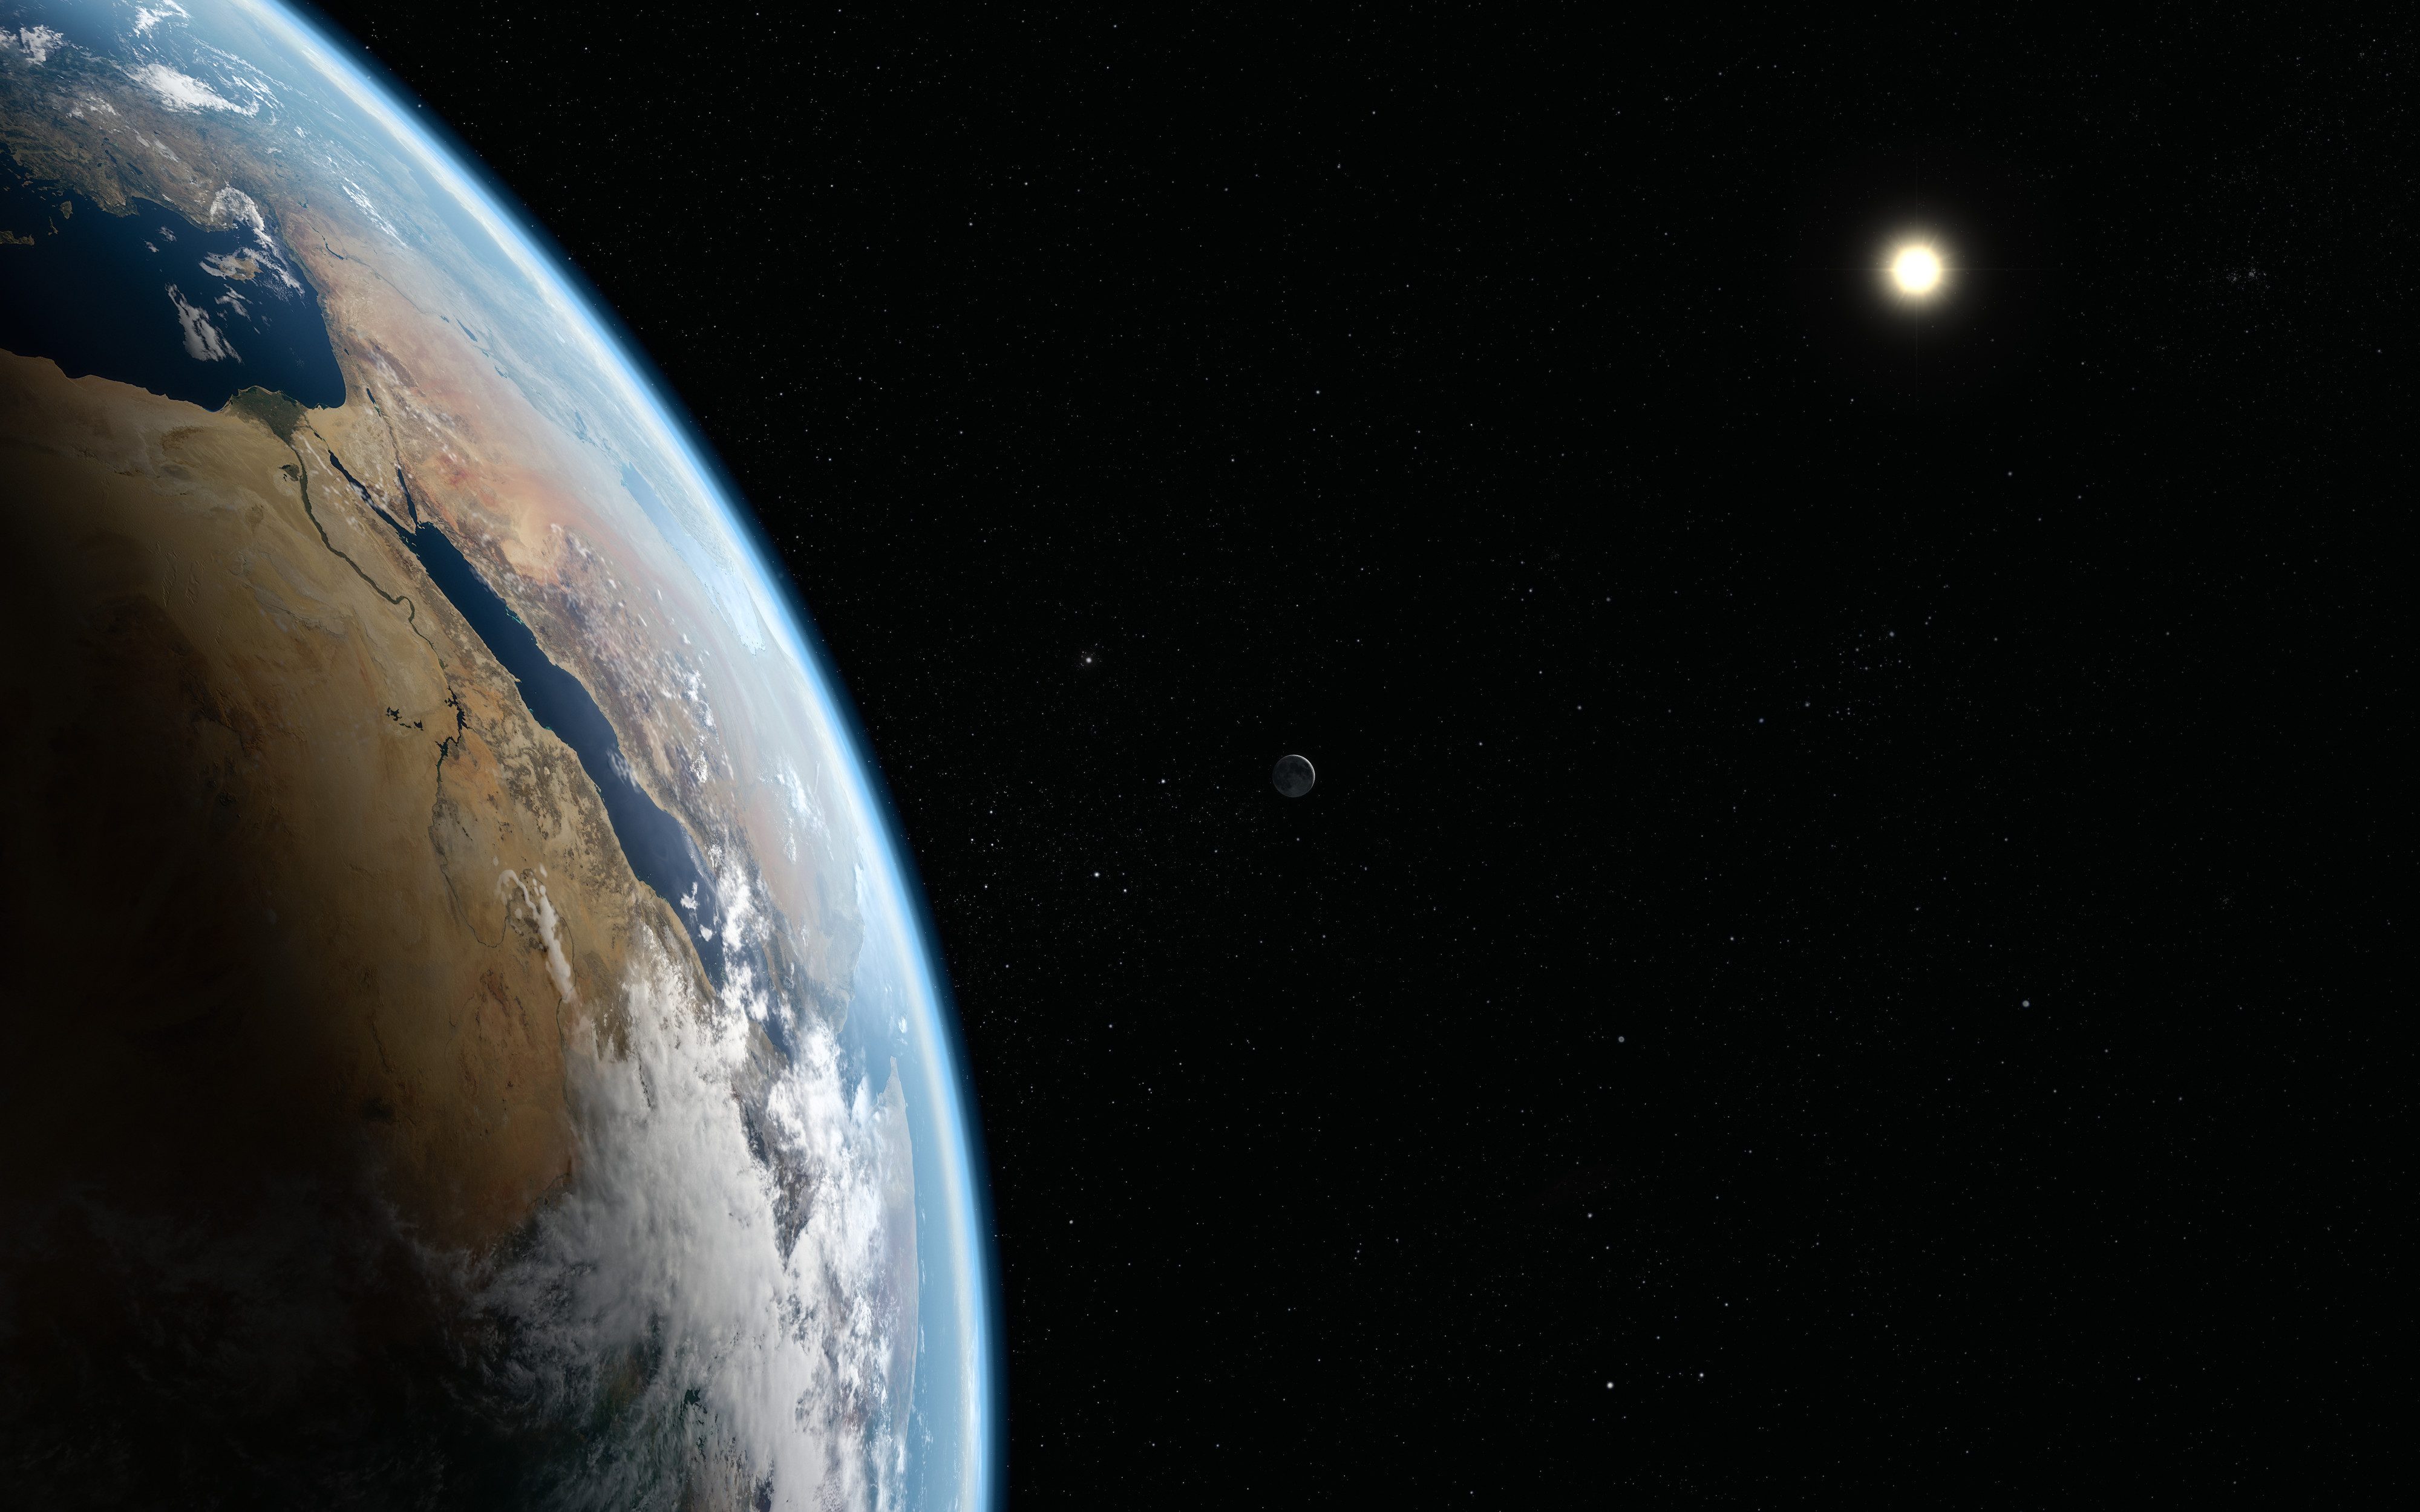

A glimpse of the Moon (artist's impression)

This graphic shows the Earth in the foreground, with the Sun a fiery ball in the distance. The Moon is barely visible, back-lit by the Sun so that its outline can just be seen.

Credit: ESO/M. Kornmesser